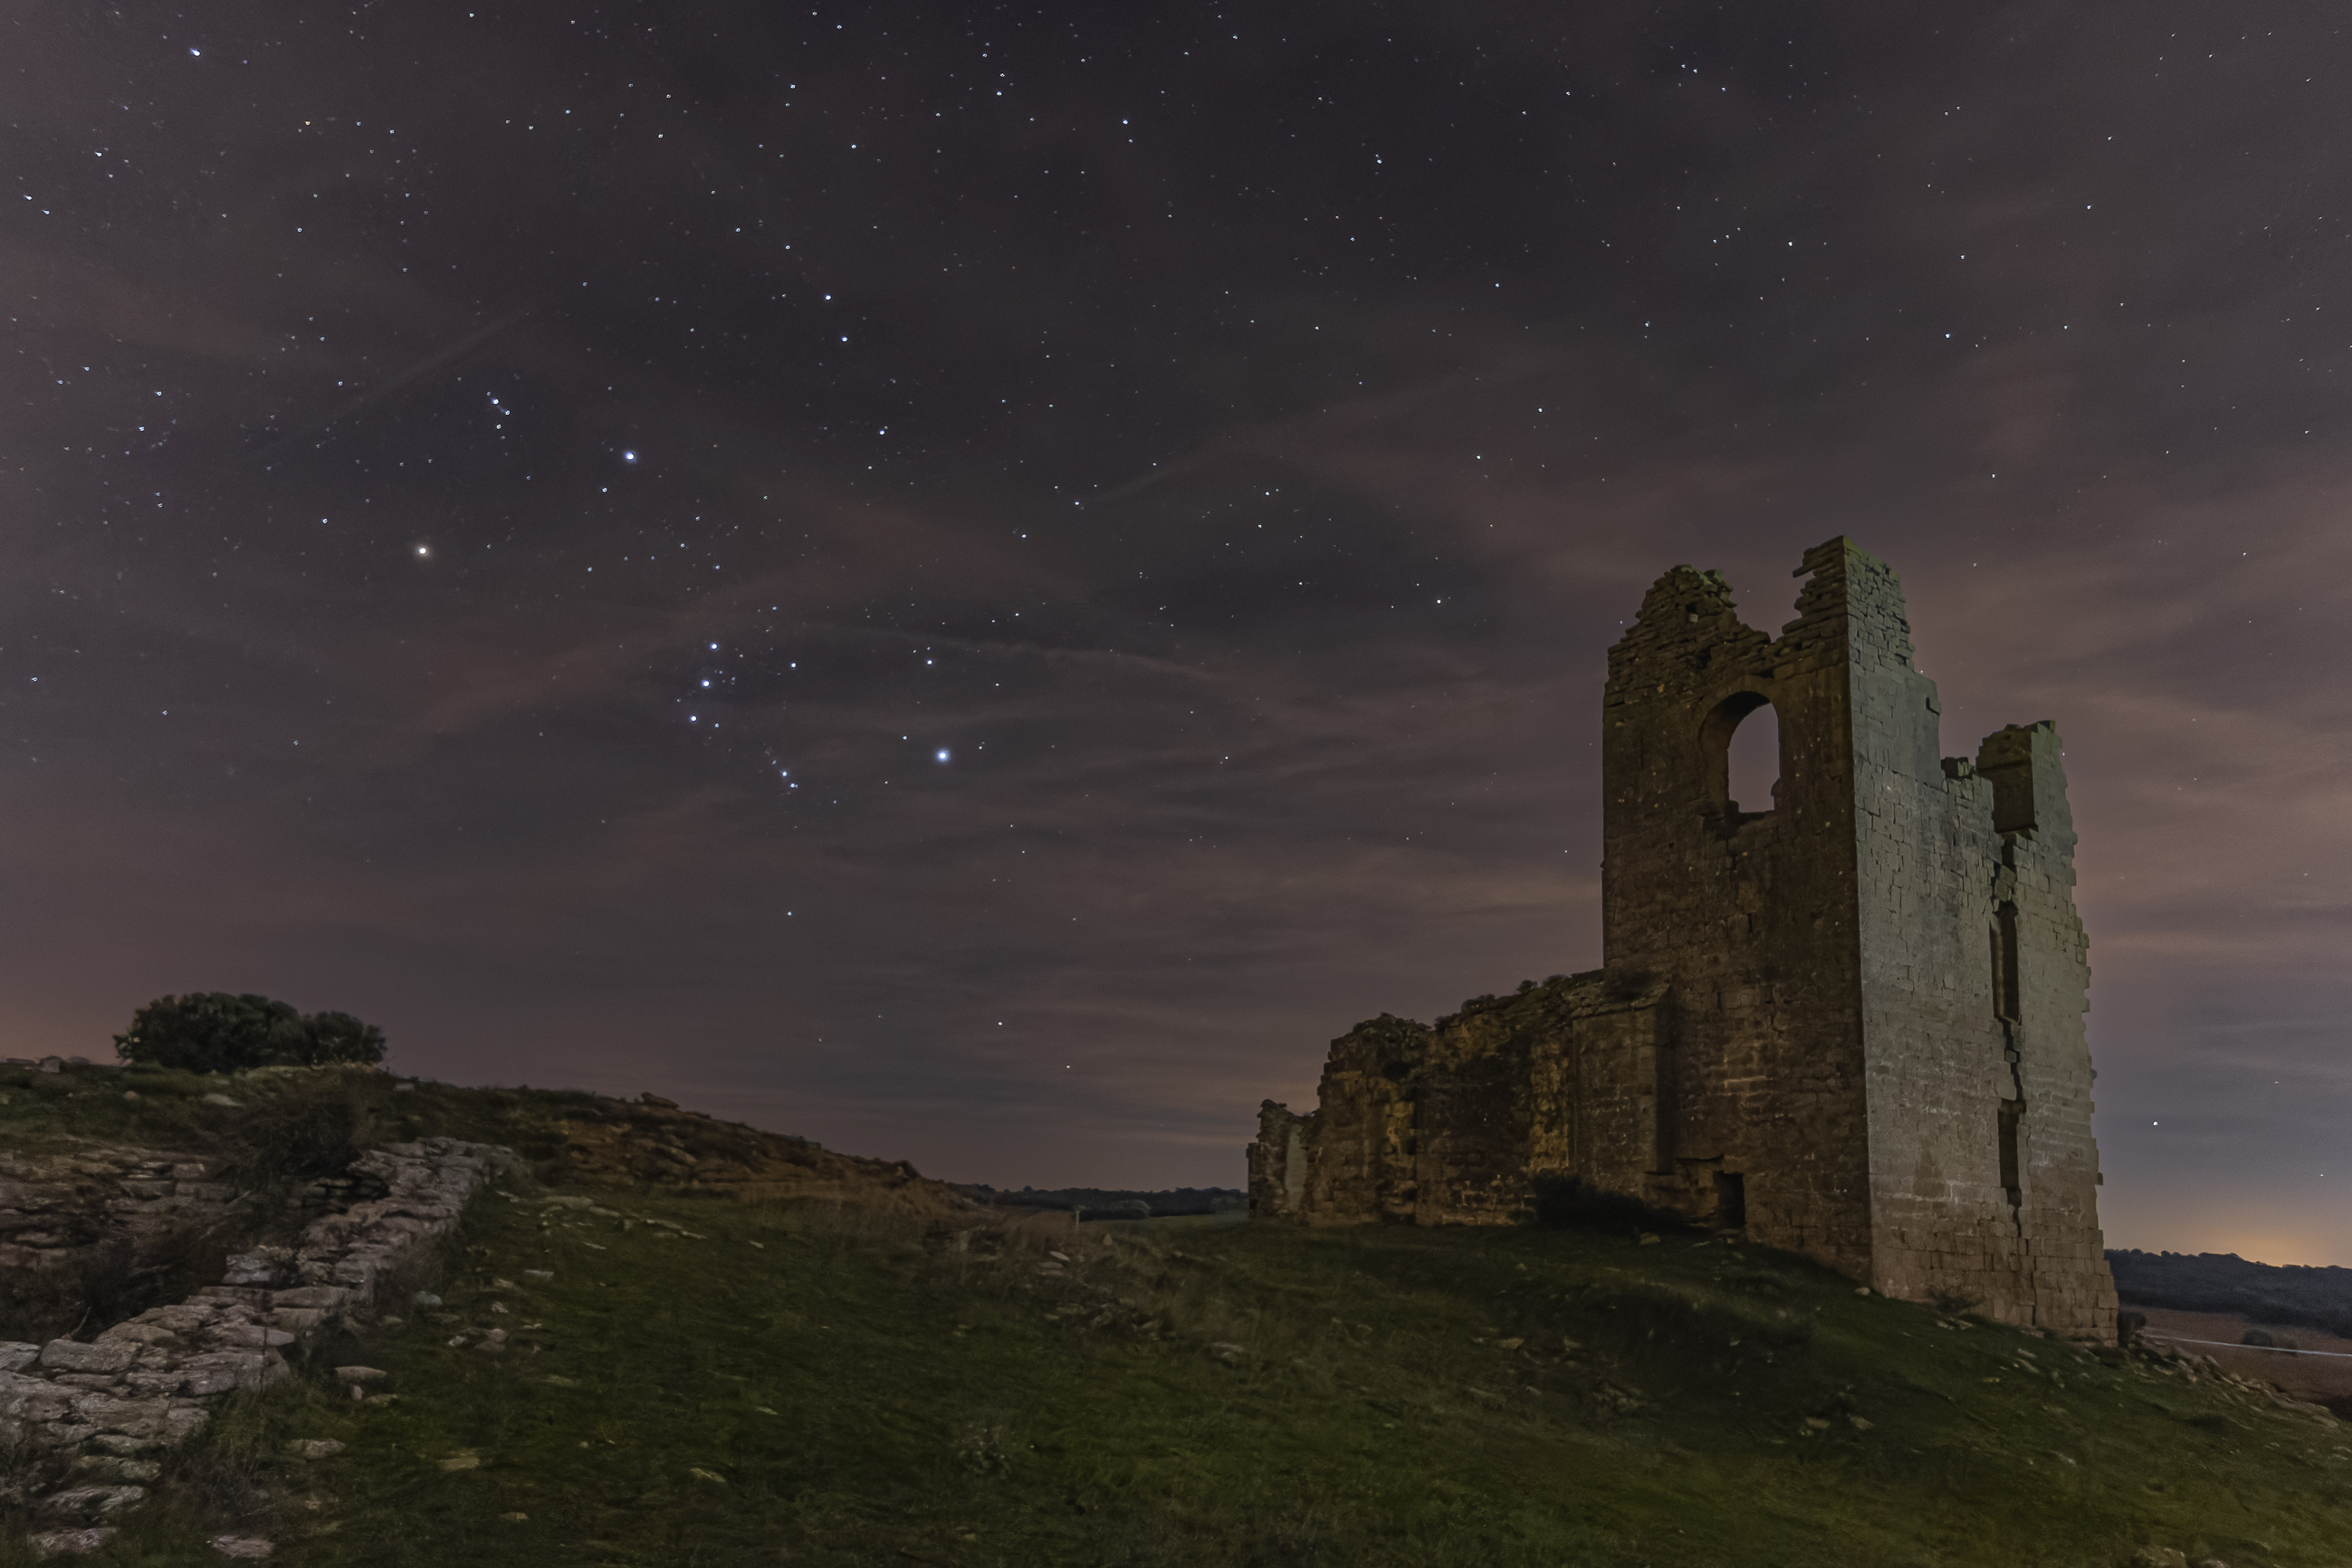

The Kingdom of Orion

Image title: The Kingdom of Orion
Author: Carlos Zudaire
Country: Spain

This image, taken in January 2022, pictures a landscape from Navarra, a province in the north of Spain with ruins from old civilizations in the foreground. Above that, we see a partially cloudy and starry sky with the most prominent stars belonging to the star pattern Orion. Composed of many bright stars with several interesting deep sky objects within its boundaries, Orion is one of the 88 officially recognised IAU constellations. It originates from Greek mythology where the hero Orion is the son of the sea god Poseidon. Orion is characterised as a giant hunter lurking just before he attacks an animal (it is unclear which animal he attacks, but, in the original Babylonian version of the Gilgamesh saga, it is the Bull of Heaven depicted as the constellation Taurus). The modern planetarium interpretation depicts him as a Roman warrior raising up his shield, but the two accompanying dogs, represented by the constellations of Canis Major and Canis Minor, are reminiscent of the Greek hunter.

Located at the celestial equator, the star pattern is visible all over the world and is interpreted differently in various mythologies, for example as three fishermen at a campfire in parts of Australia, as a butterfly in some parts of Africa, and as a stairway for the souls of ancestors in parts of South America. As Spain belonged to the Roman empire, the original constellations from earlier times are not known. There are some cave paintings on the Iberian peninsula that could possibly have astronomical references. However, there is uncertainty as to whether these painted figures on rocks depict star patterns.

Orion is best visible from November to January. Its most recognisable feature is the “belt”, an asterism composed of three bright, aligned stars (Alnitak, Alnilam and Mintaka), also recognised by different cultures. Just below this belt is the Orion Nebula, a famous and widely studied star-forming region located about 1500 light-years from Earth. The constellation's brightest stars are Rigel — a blue supergiant which is one of the brightest stars in the sky — and Betelgeuse, a massive red supergiant. The former serves as the left foot, and the latter as the right shoulder of the hunter. While Rigel is in the middle of its life, Betelgeuse is expected to explode within the next few tens of thousands of years. The Orionids, a meteor shower with typical rates of dozens of meteors per hour, whose parent body is Halley’s Comet, can be seen every year in the area of Orion, next to the border with the constellation of Gemini during the month of October.

Also see image in Zenodo: https://doi.org/10.5281/zenodo.7424030

Credit: Carlos Zudaire/IAU OAE